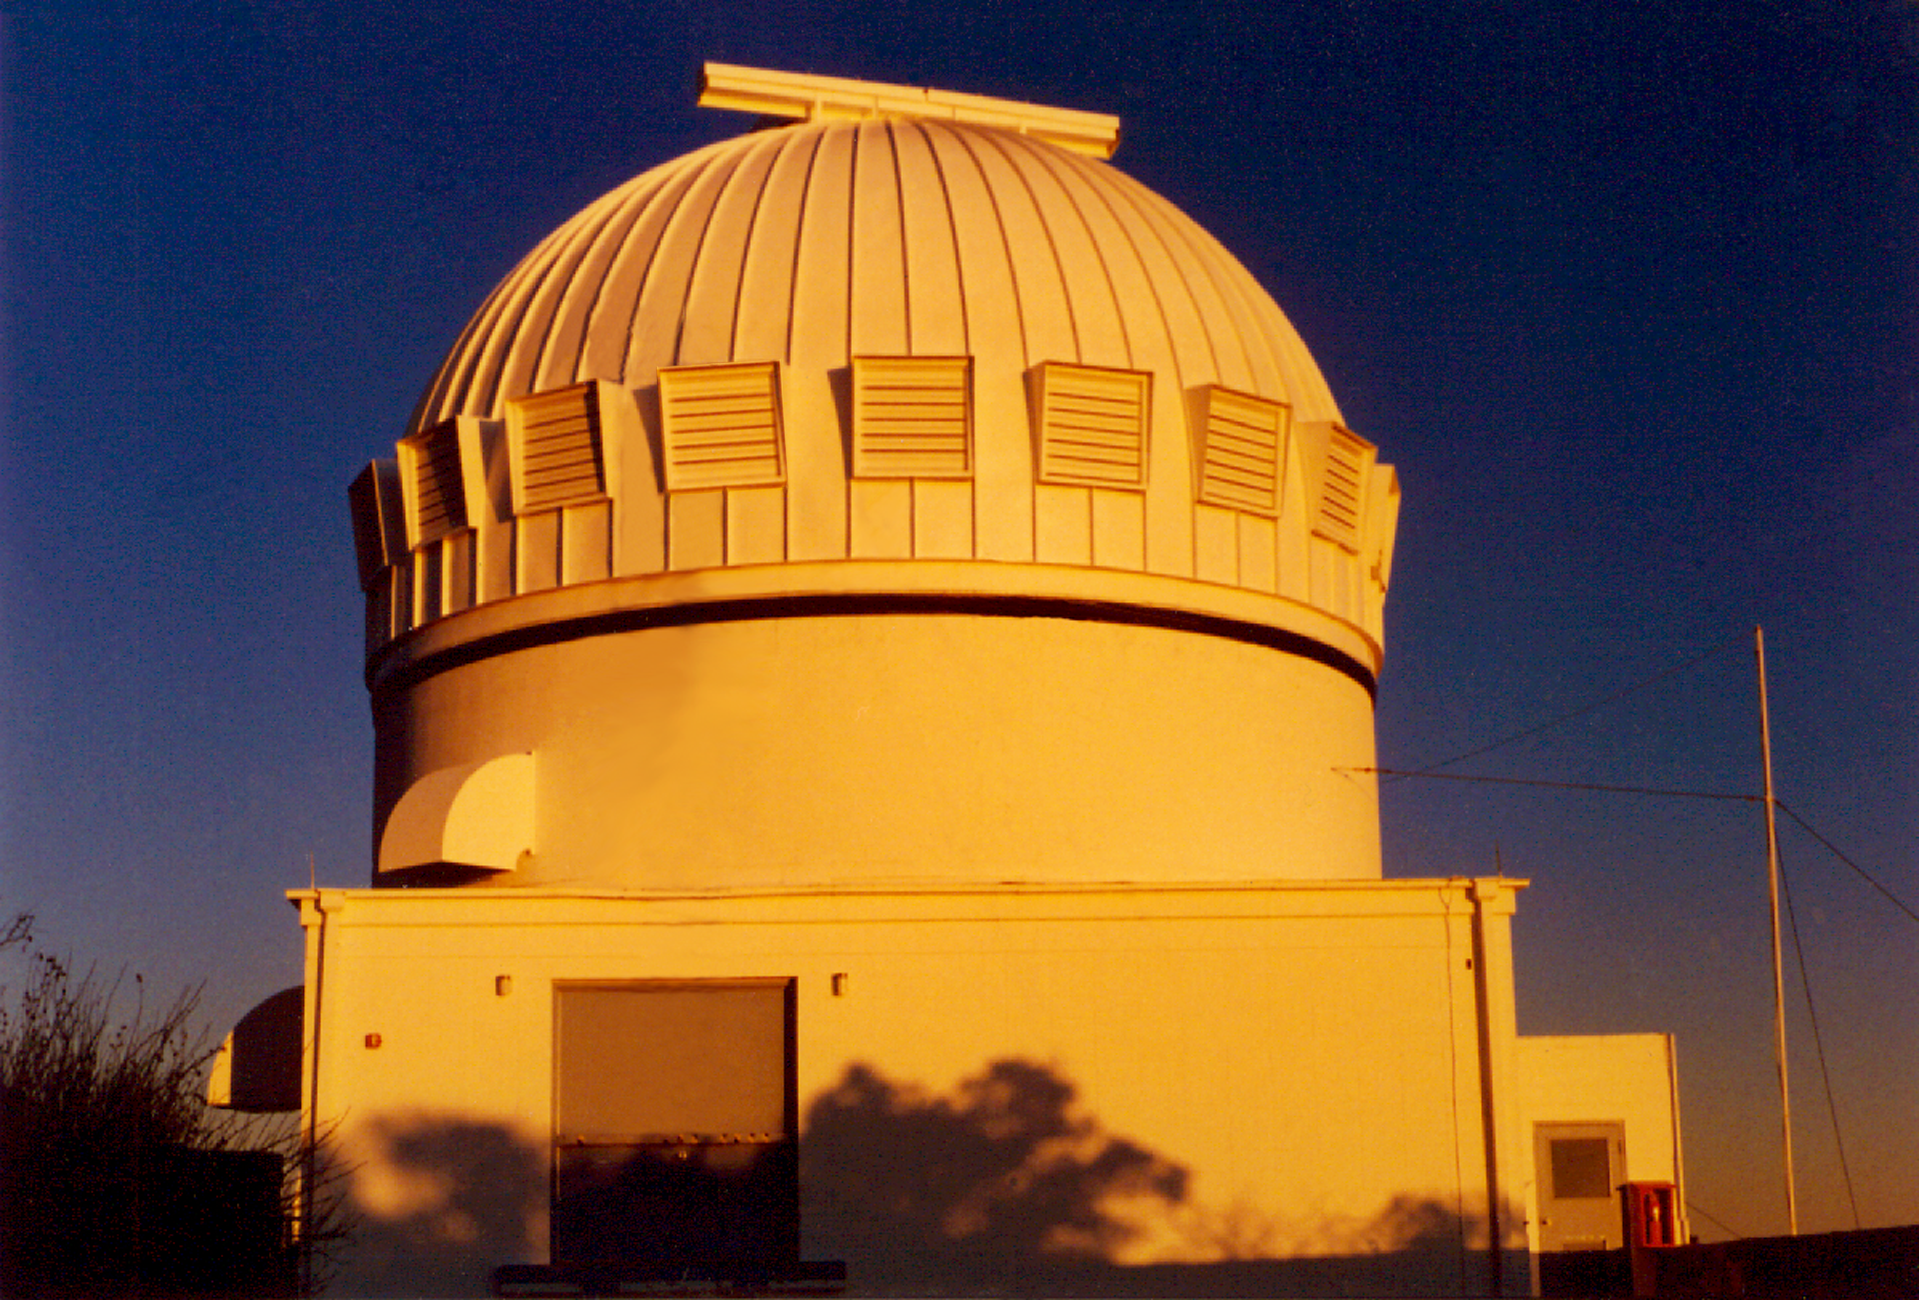

WIYN 0.9m

The exterior of the WIYN 0.9-meter telescope at sunset. The shutters around the dome are opened at night to allow air to flow freely through the dome. A smooth flow of air improves the image quality, and allows astronomers to see finer details.

Credit: NOIRLab/NSF/AURA